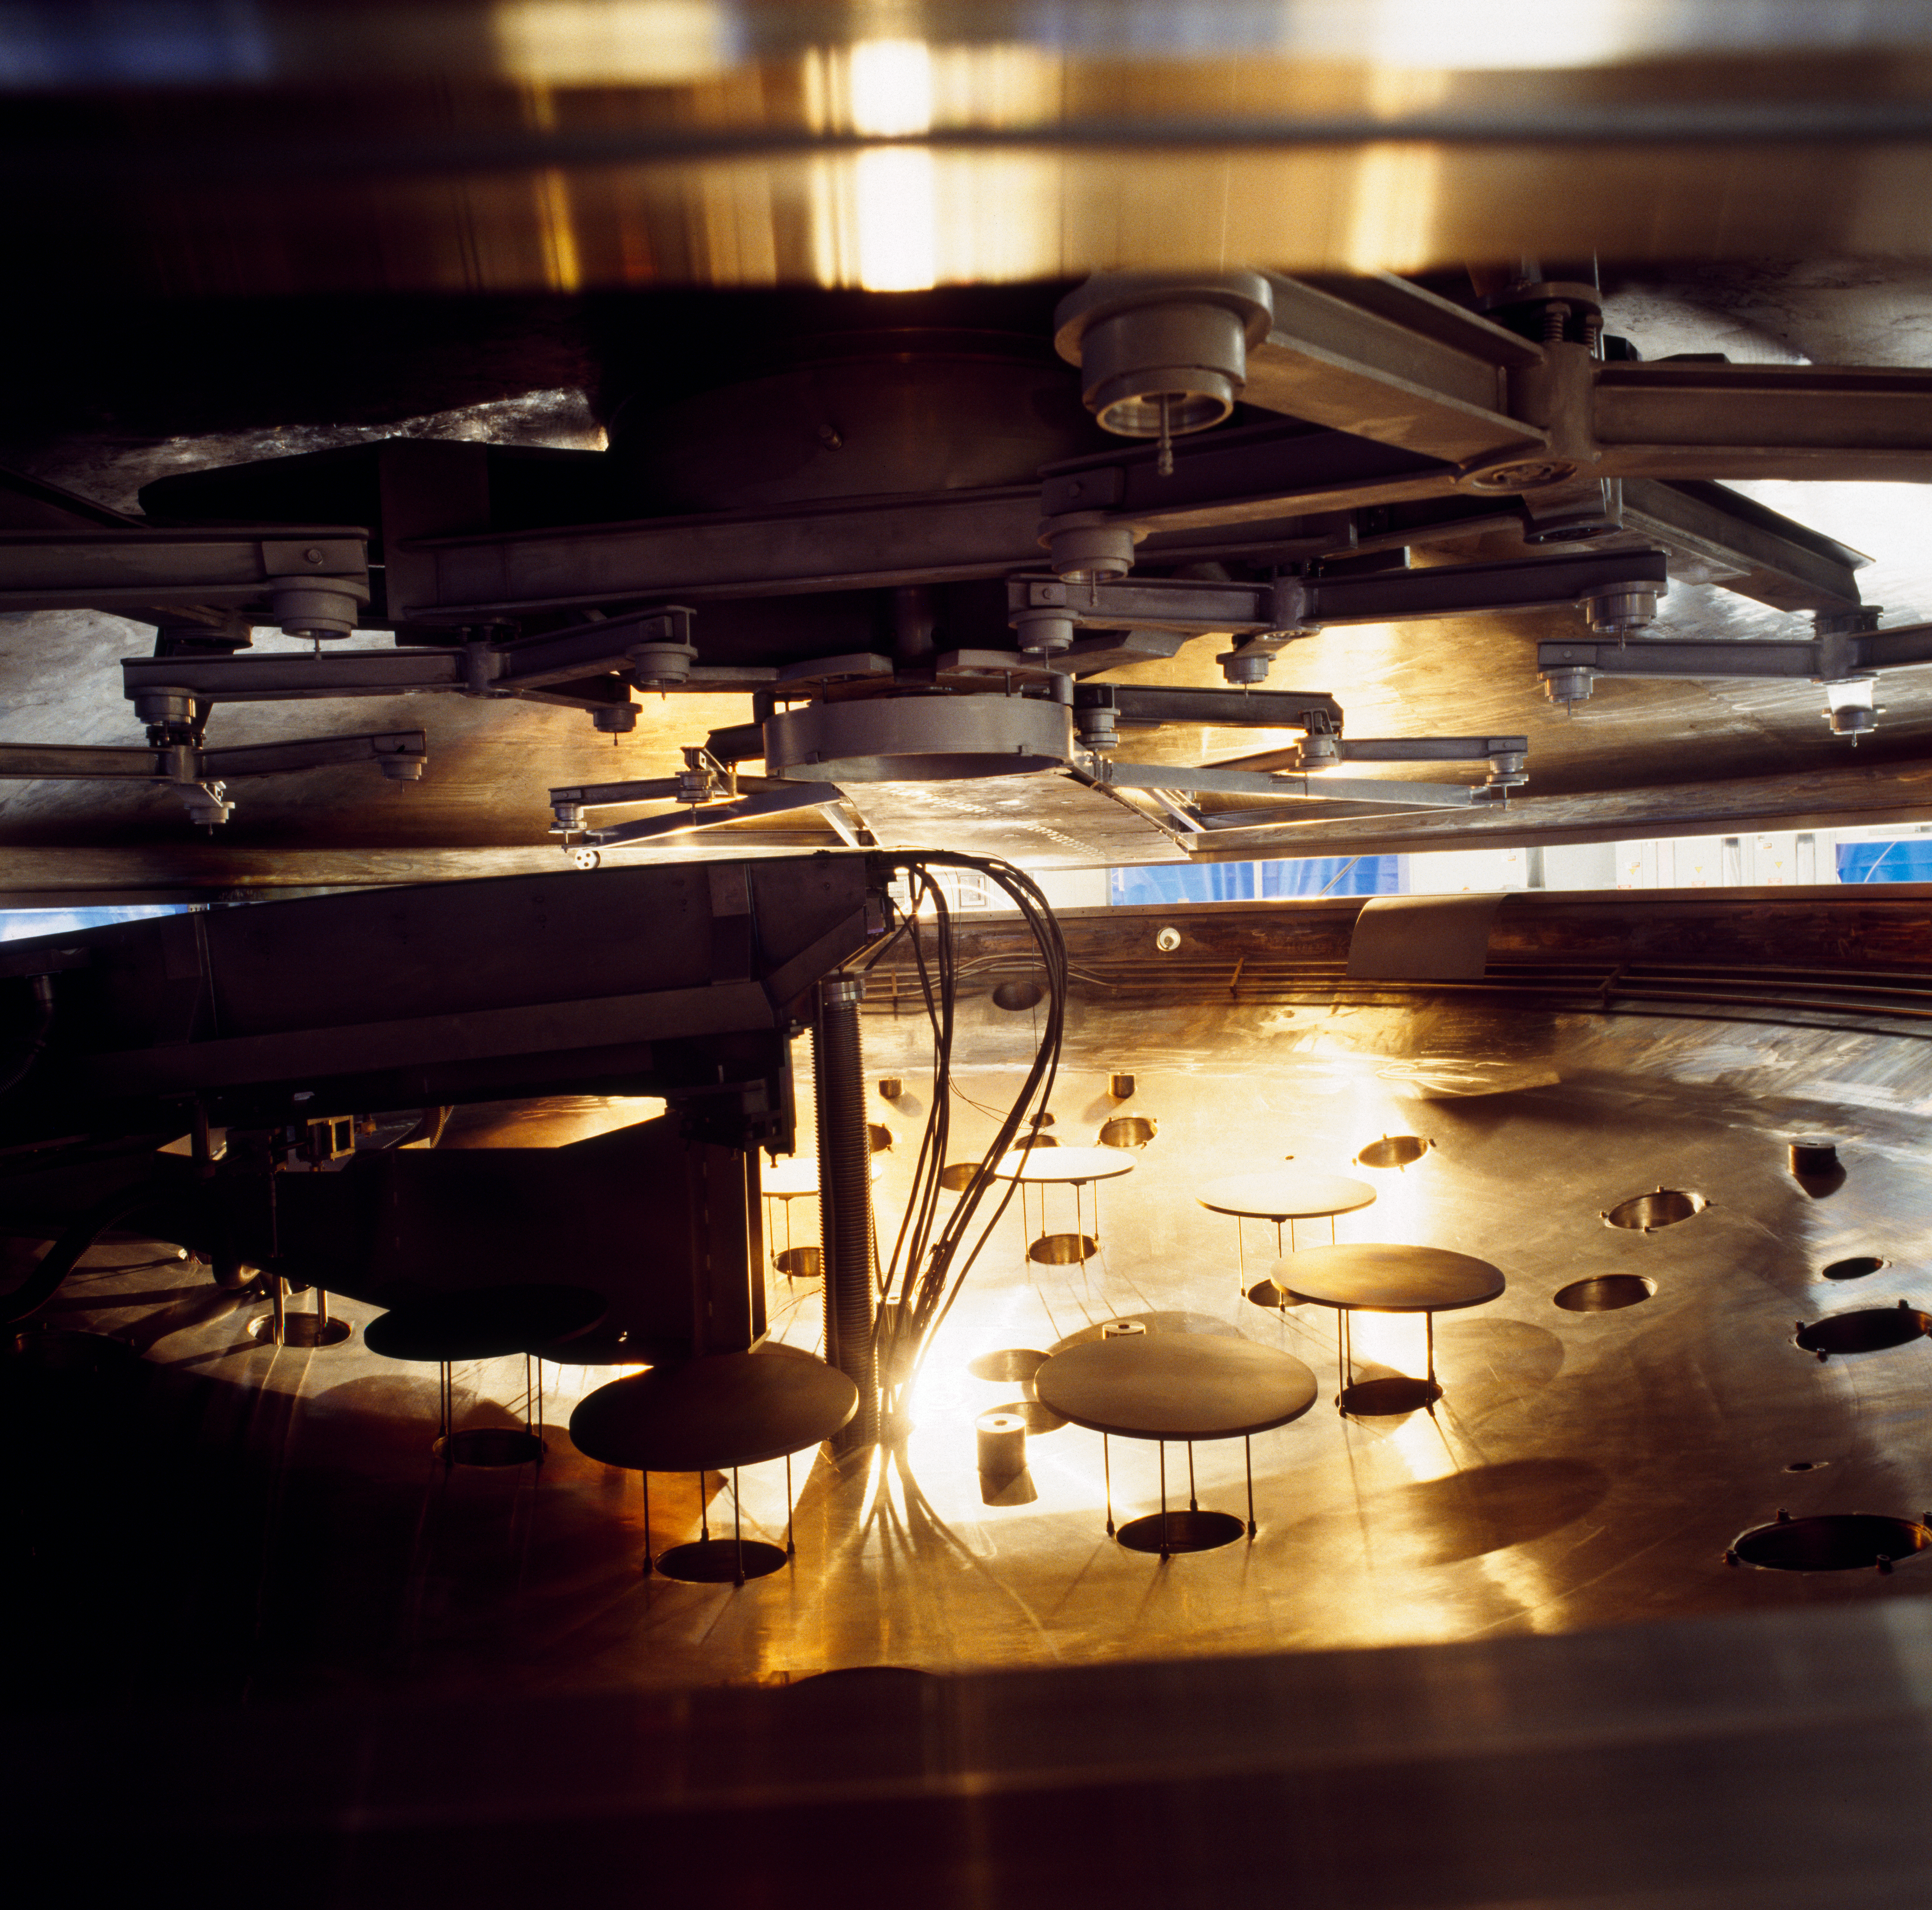

VLT M1 coating tank

View inside the coating tank of the coating unit for the VLT mirrors in May 1997.

Credit: ESO